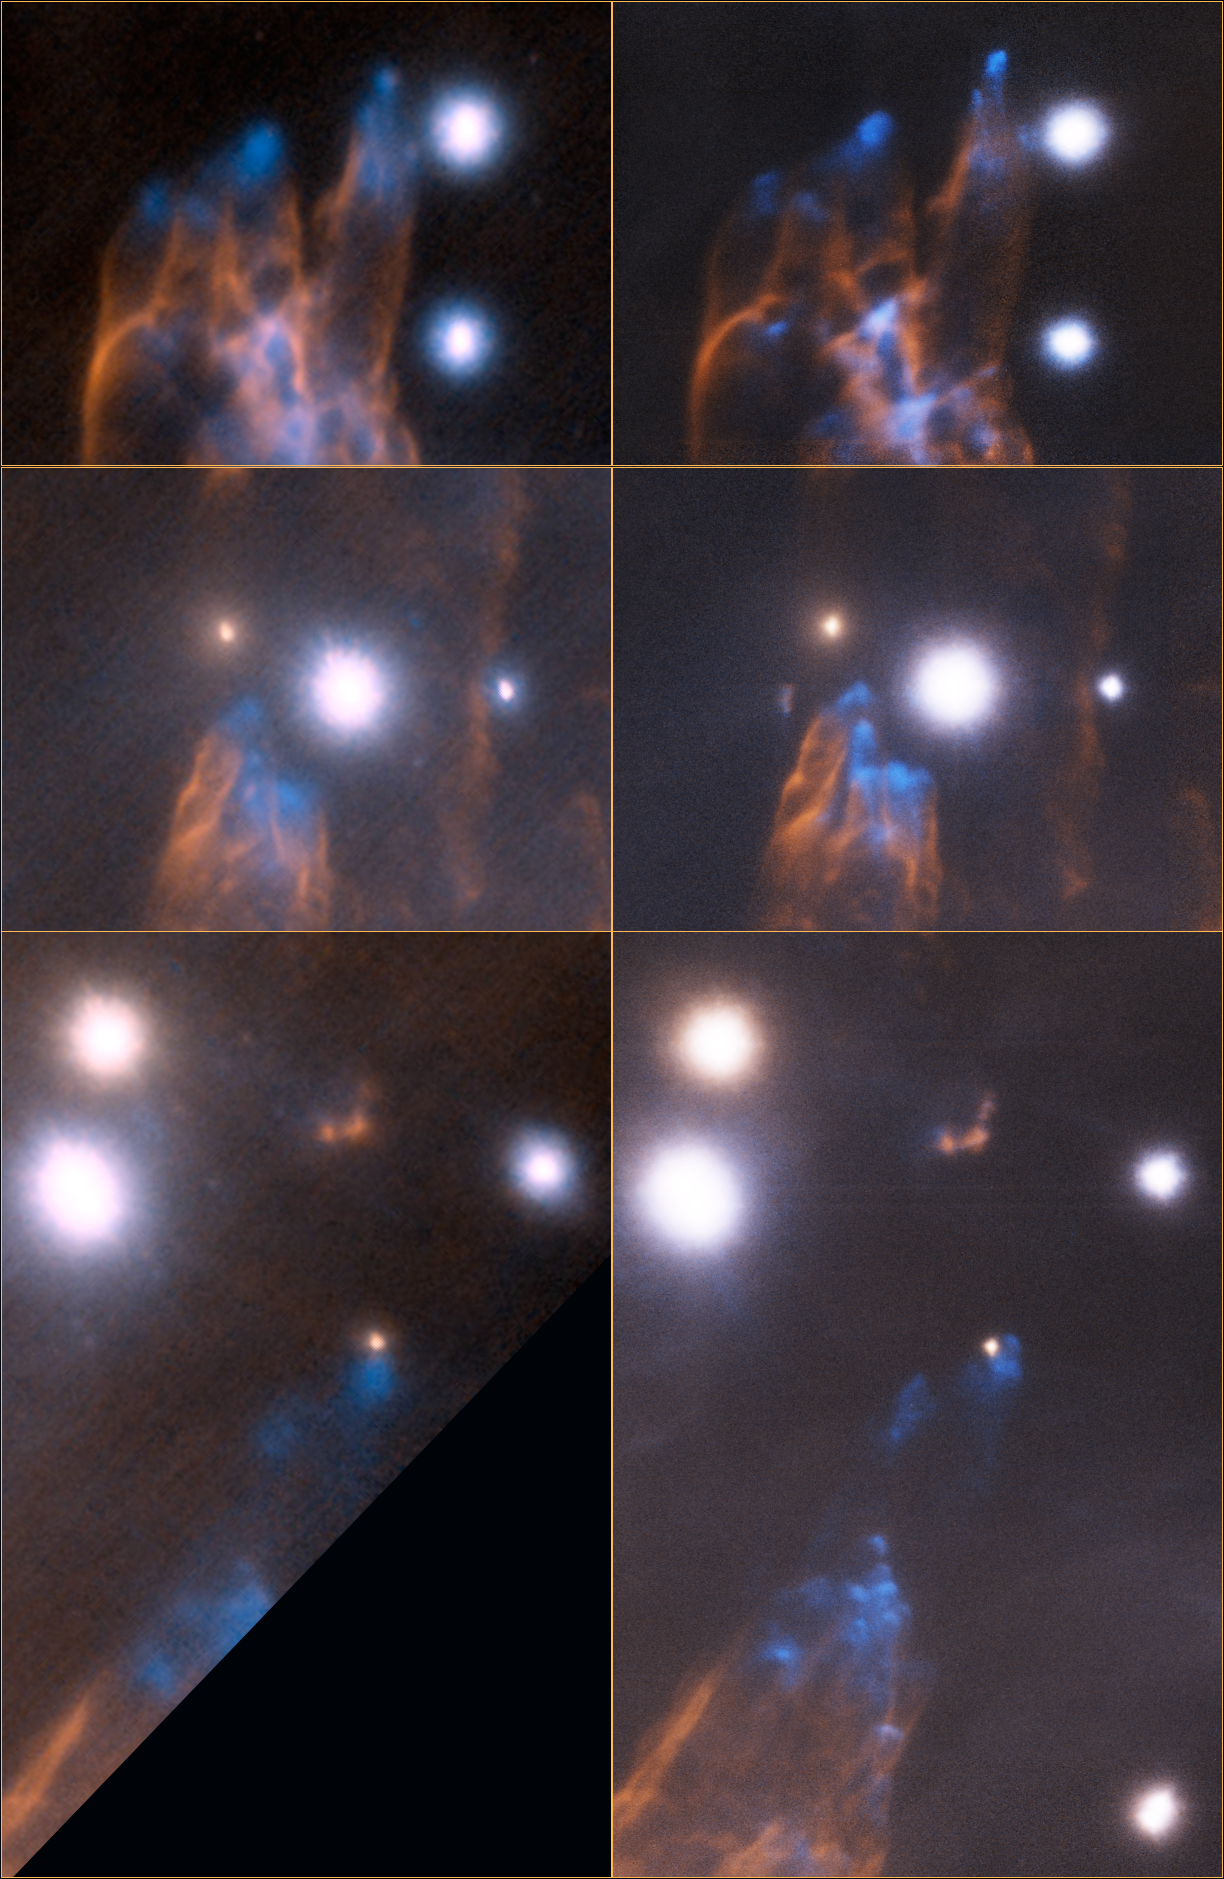

Next-Generation Adaptive Optics Brings Remarkable Details To Light In Stellar Nursery

Detailed views of the Orion Bullet region. In each image pair, left is the Altair 2007 image and right is the new 2012 GeMS image. This close-up view emphasizes the gain realized by MCAO and GeMS compared to normal AO (Altair). With the multiple lasers and deformable mirrors, MCAO allows for compensation of the elongations of star images seen in the Altair images. These elongations are due to atmospheric turbulence located at high altitudes that cannot be corrected using normal AO. MCAO is able to make these corrections and offers a unique and uniform correction across the entire field. The GeMS image also has a significantly larger field-of-view covering three times the area of sky compared to Altair. Moreover, the pixels are smaller by a factor of 2.5 in the MCAO image, realizing the potential to capture more details in the image. Combining the smaller pixels and bigger field-of-view, GeMS is dramatically more efficient than other existing AO systems. In effect, with Altair, one would need 5 to 20 times (depending on conditions) more telescope time to accomplish the same science compared to GeMS.

Credit: Gemini Observatory/AURA